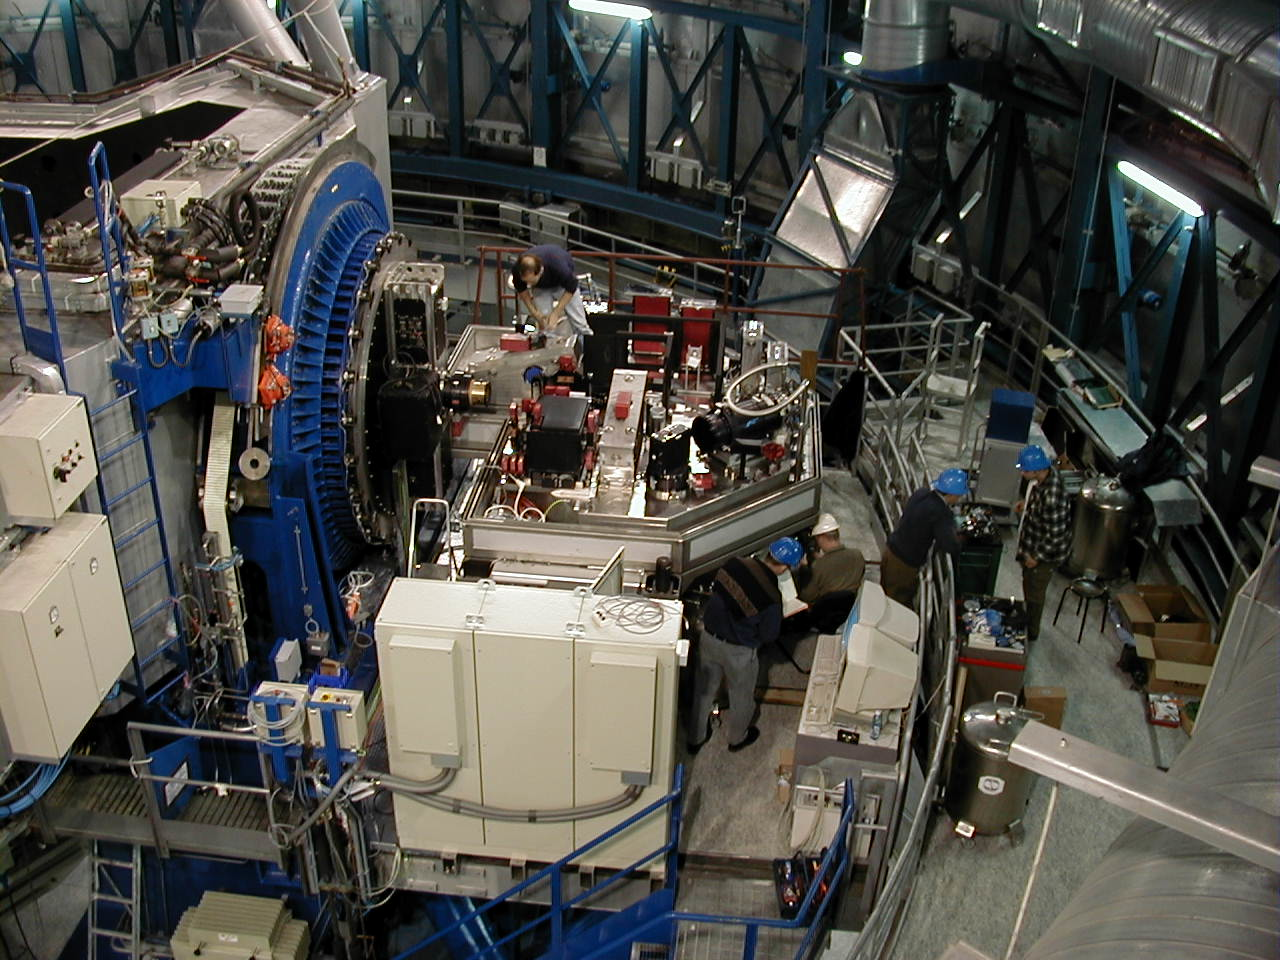

KUEYEN UVES spectrograph

General view from above of the KUEYEN Nasmyth platform where the high-resolution UVES spectrograph is being installed. The rotator-adaptor is to the left, within the blue-painted support.

Credit: ESO